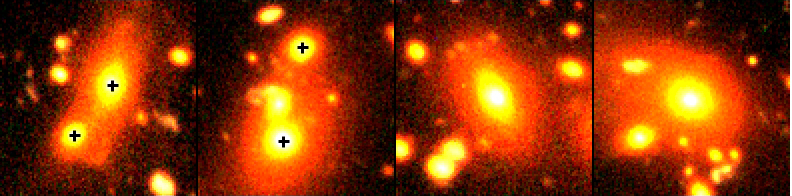

How do galaxies grow?

Composite colour-image of the brightest galaxies in four groups located about 4 billion light-years away. The galaxies are ordered in increasing stellar mass, i.e. a rough time sequence. The brightest galaxies in group 1 and 2 both have obvious bright, gravitationally bound companions (see the crosses in this image).

Credit: ESO